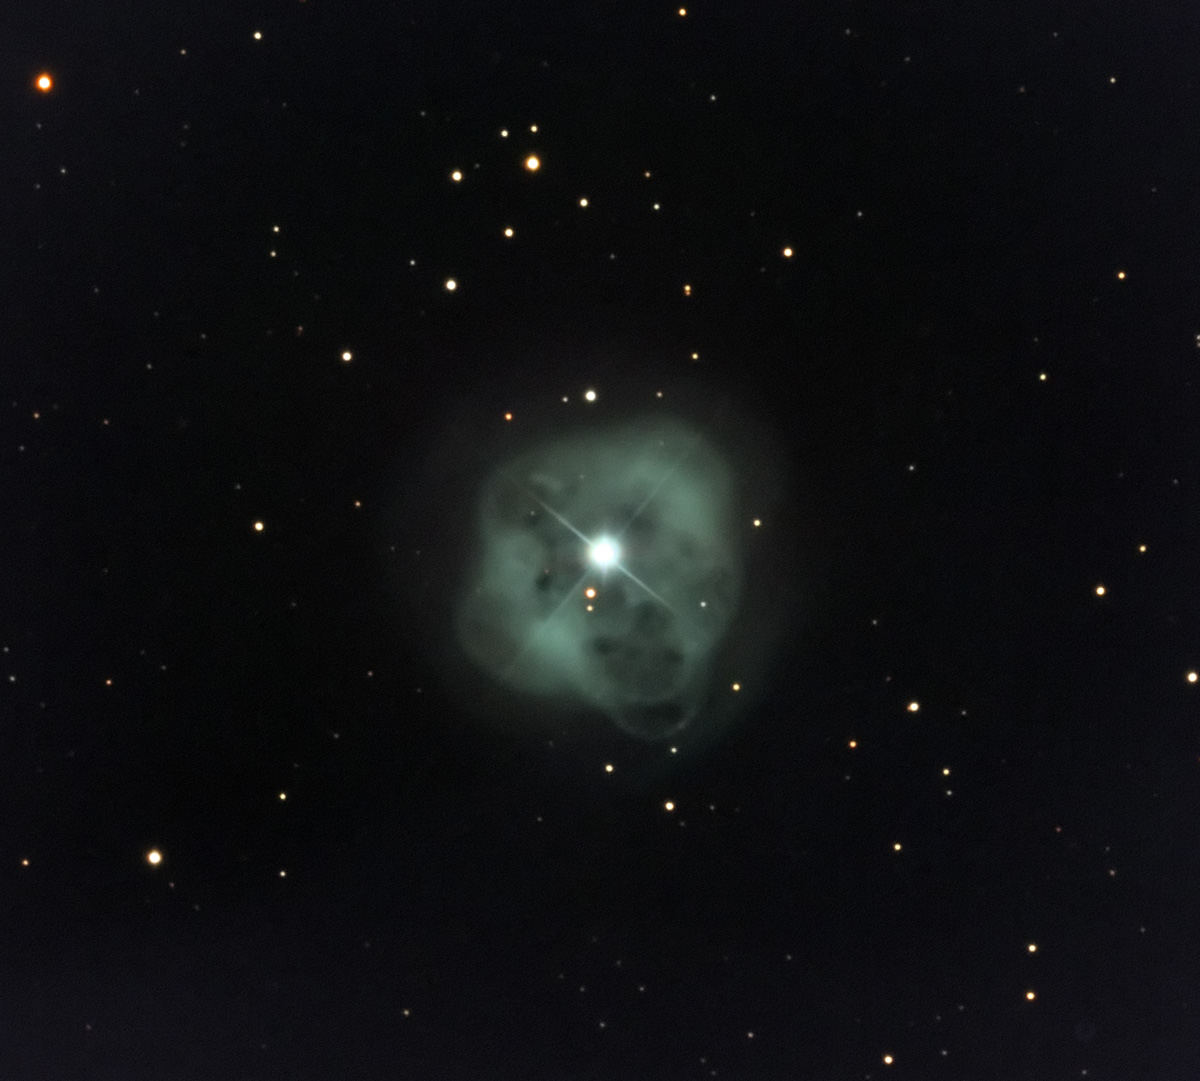

NGC 1514

NGC 1514 is a very dim nebula towards the constellation of Taurus. It is characterized by a very dim, smooth outer shell with a much brighter inner shell and bright blobs. Measurements of the gas near center indicate that it is expanding outwardly at 25 kilometers per second. The morphology of this nebula is currently thought to be determined by a binary star (instead of a single star) in the center. Indeed, based on the likely masses of the progenitor stars (and possible separation) astronomers estimate these stars would orbit each other with a period of 4 to 9 days. If there are two stars at the heart of this nebula, the more massive one, which eventually shed its outer envelope, was probably 3 - 4 times as massive as our Sun.

This image was taken as part of Advanced Observing Program (AOP) program at Kitt Peak Visitor Center during 2014.

Credit: KPNO/NOIRLab/NSF/AURA/Adam Block